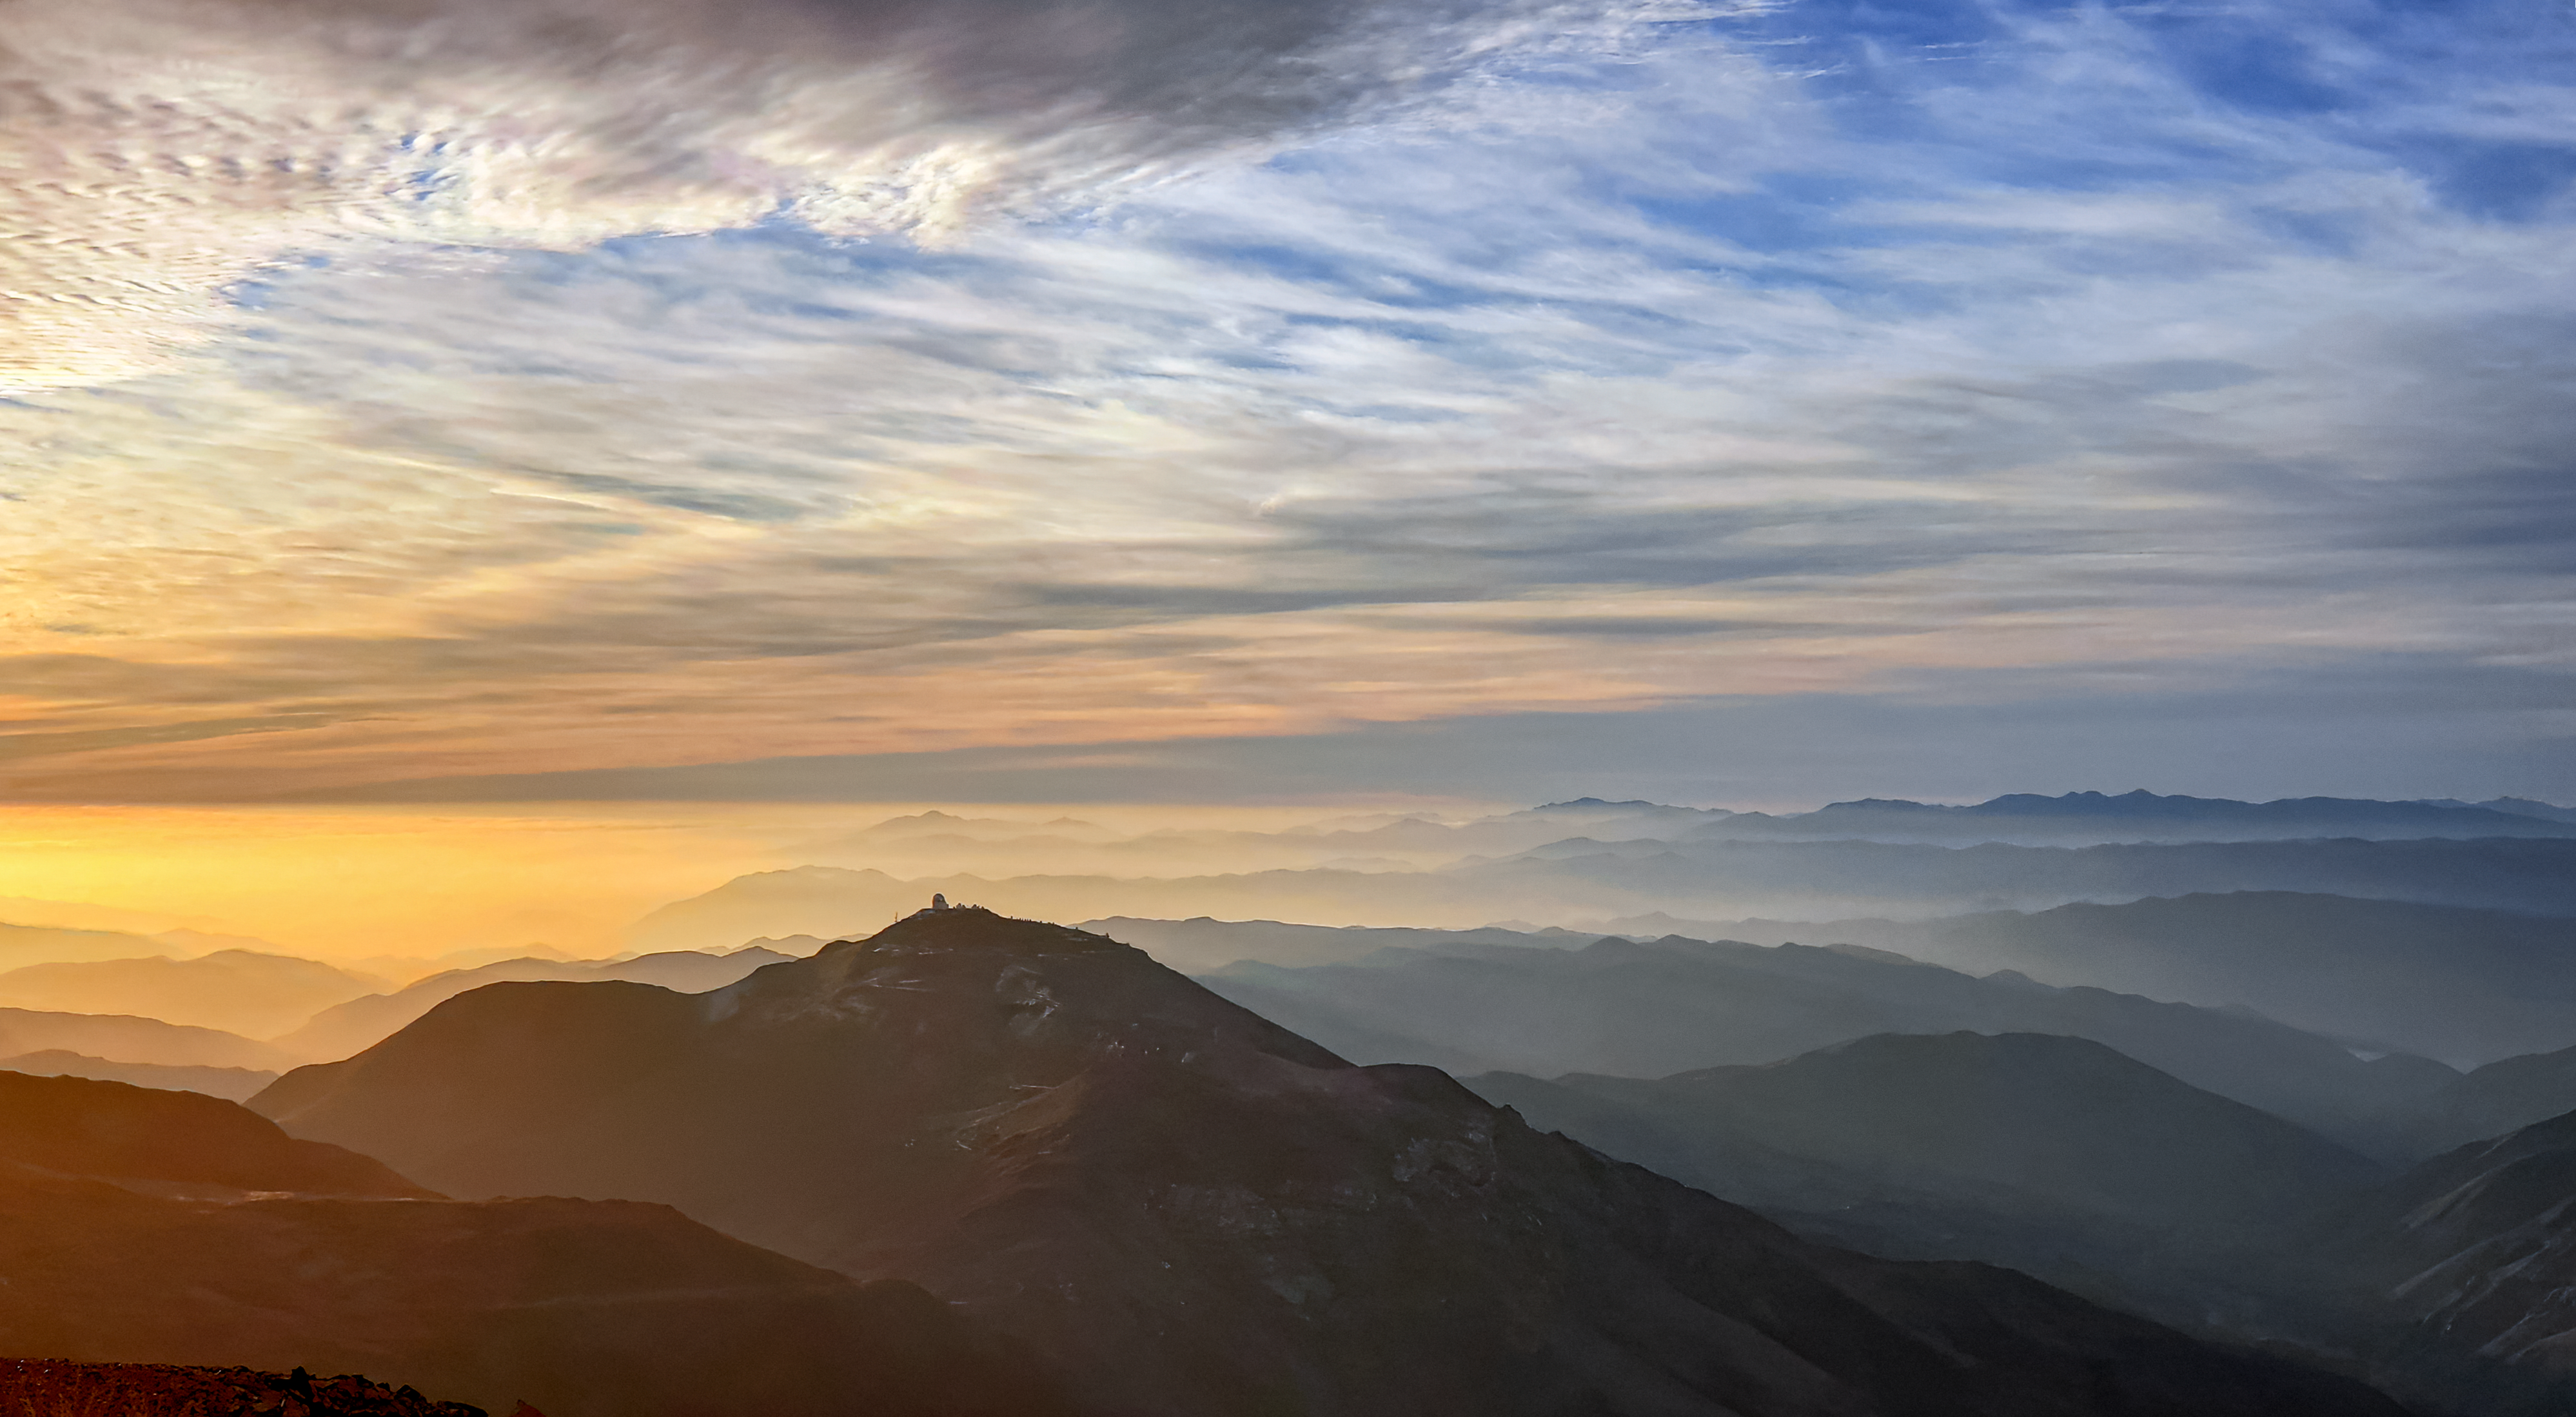

Sunset at Cerro Tololo Inter-American Observatory

A picture of the sunset at Cerro Tololo Inter-American Observatory.

Credit: NOIRLab/AURA/NSF/J.Fuentes